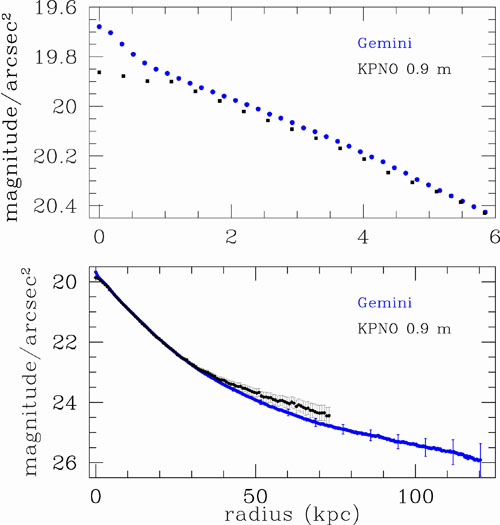

Surface brightness profile of the brightest cluster galaxy in Abell 85.

Surface brightness profile of the brightest cluster galaxy in Abell 85. The top panel presents the light emanating from that galaxy in the inner 6 kiloparsecs. The new Gemini data show a light excess, visible as a bump in the very center of the profile. In contrast, earlier observations (black) had suggested a light deficit at the core, but this is an artifact of their lower resolution.

Credit: NOIRLab